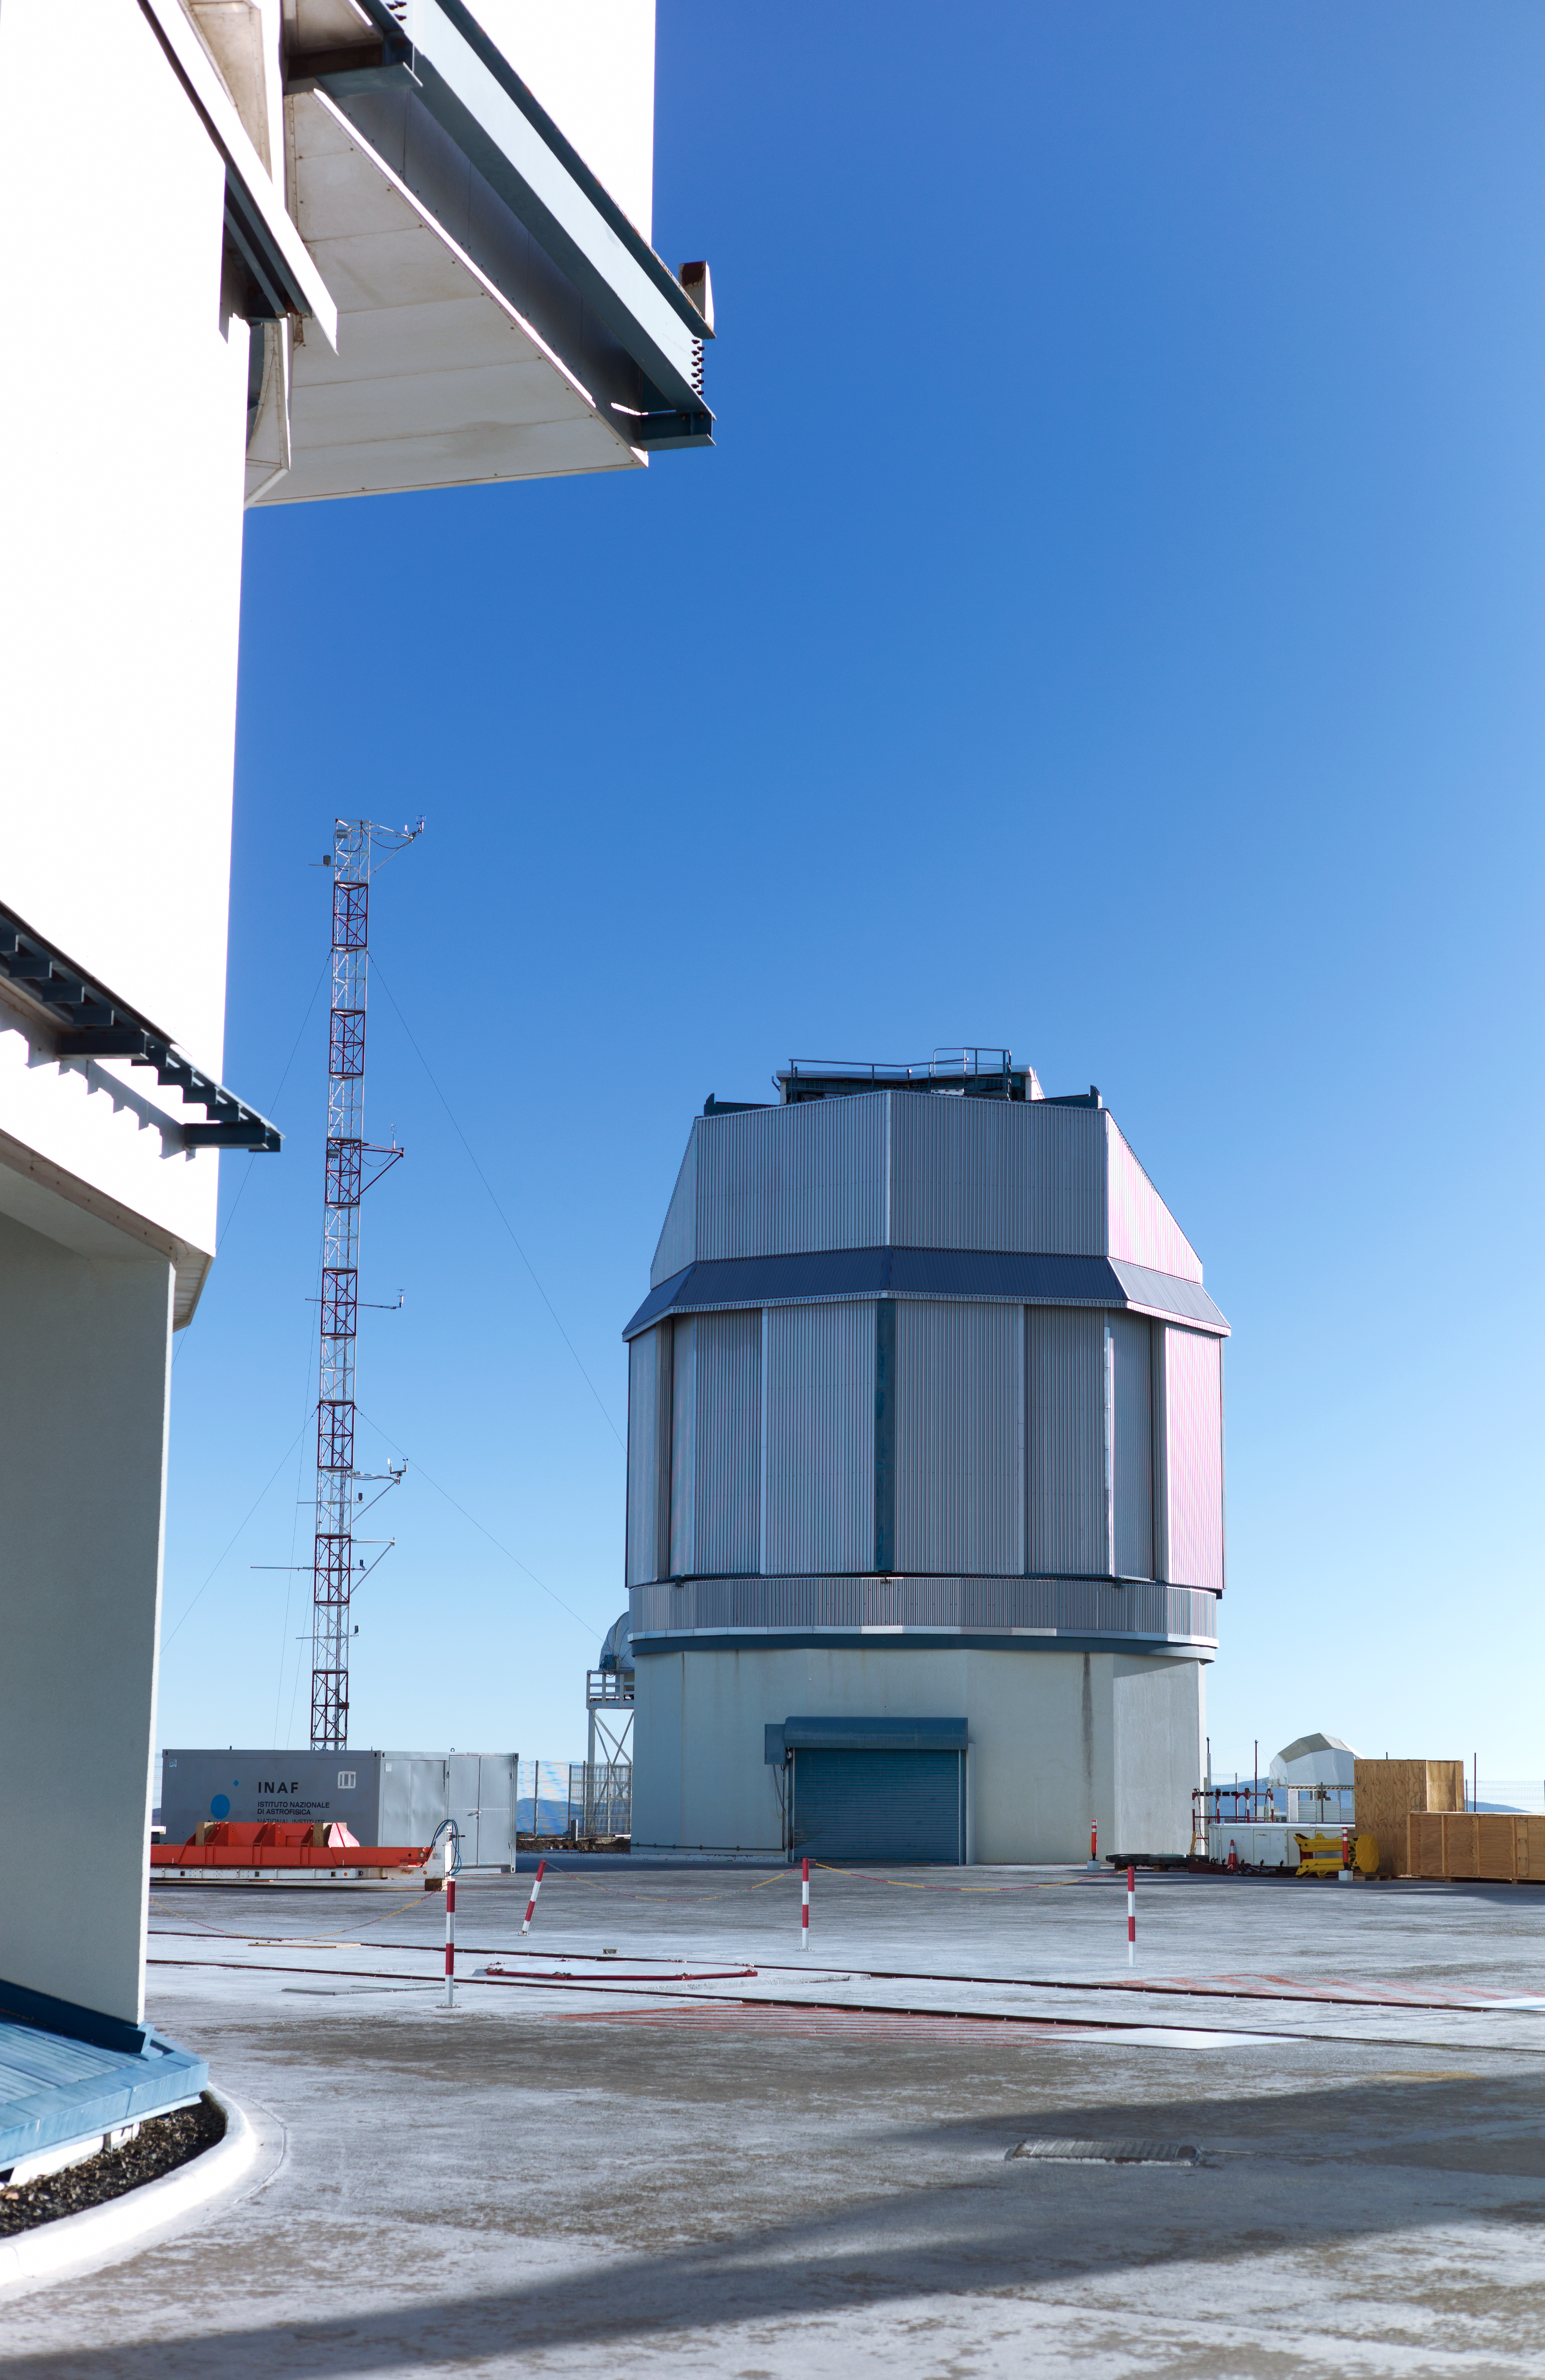

VST enclosure at Paranal

The VLT Survey Telescope (VST) is a state-of-the-art 2.6-metre telescope equipped with OmegaCAM, a monster 268 megapixel CCD camera with a field of view four times the area of the full Moon. It is designed to survey the sky in the visible light and to complement the 4.1-metre VISTA (the Visible and Infrared Survey Telescope for Astronomy) infrared survey telescope.

Credit: ESO